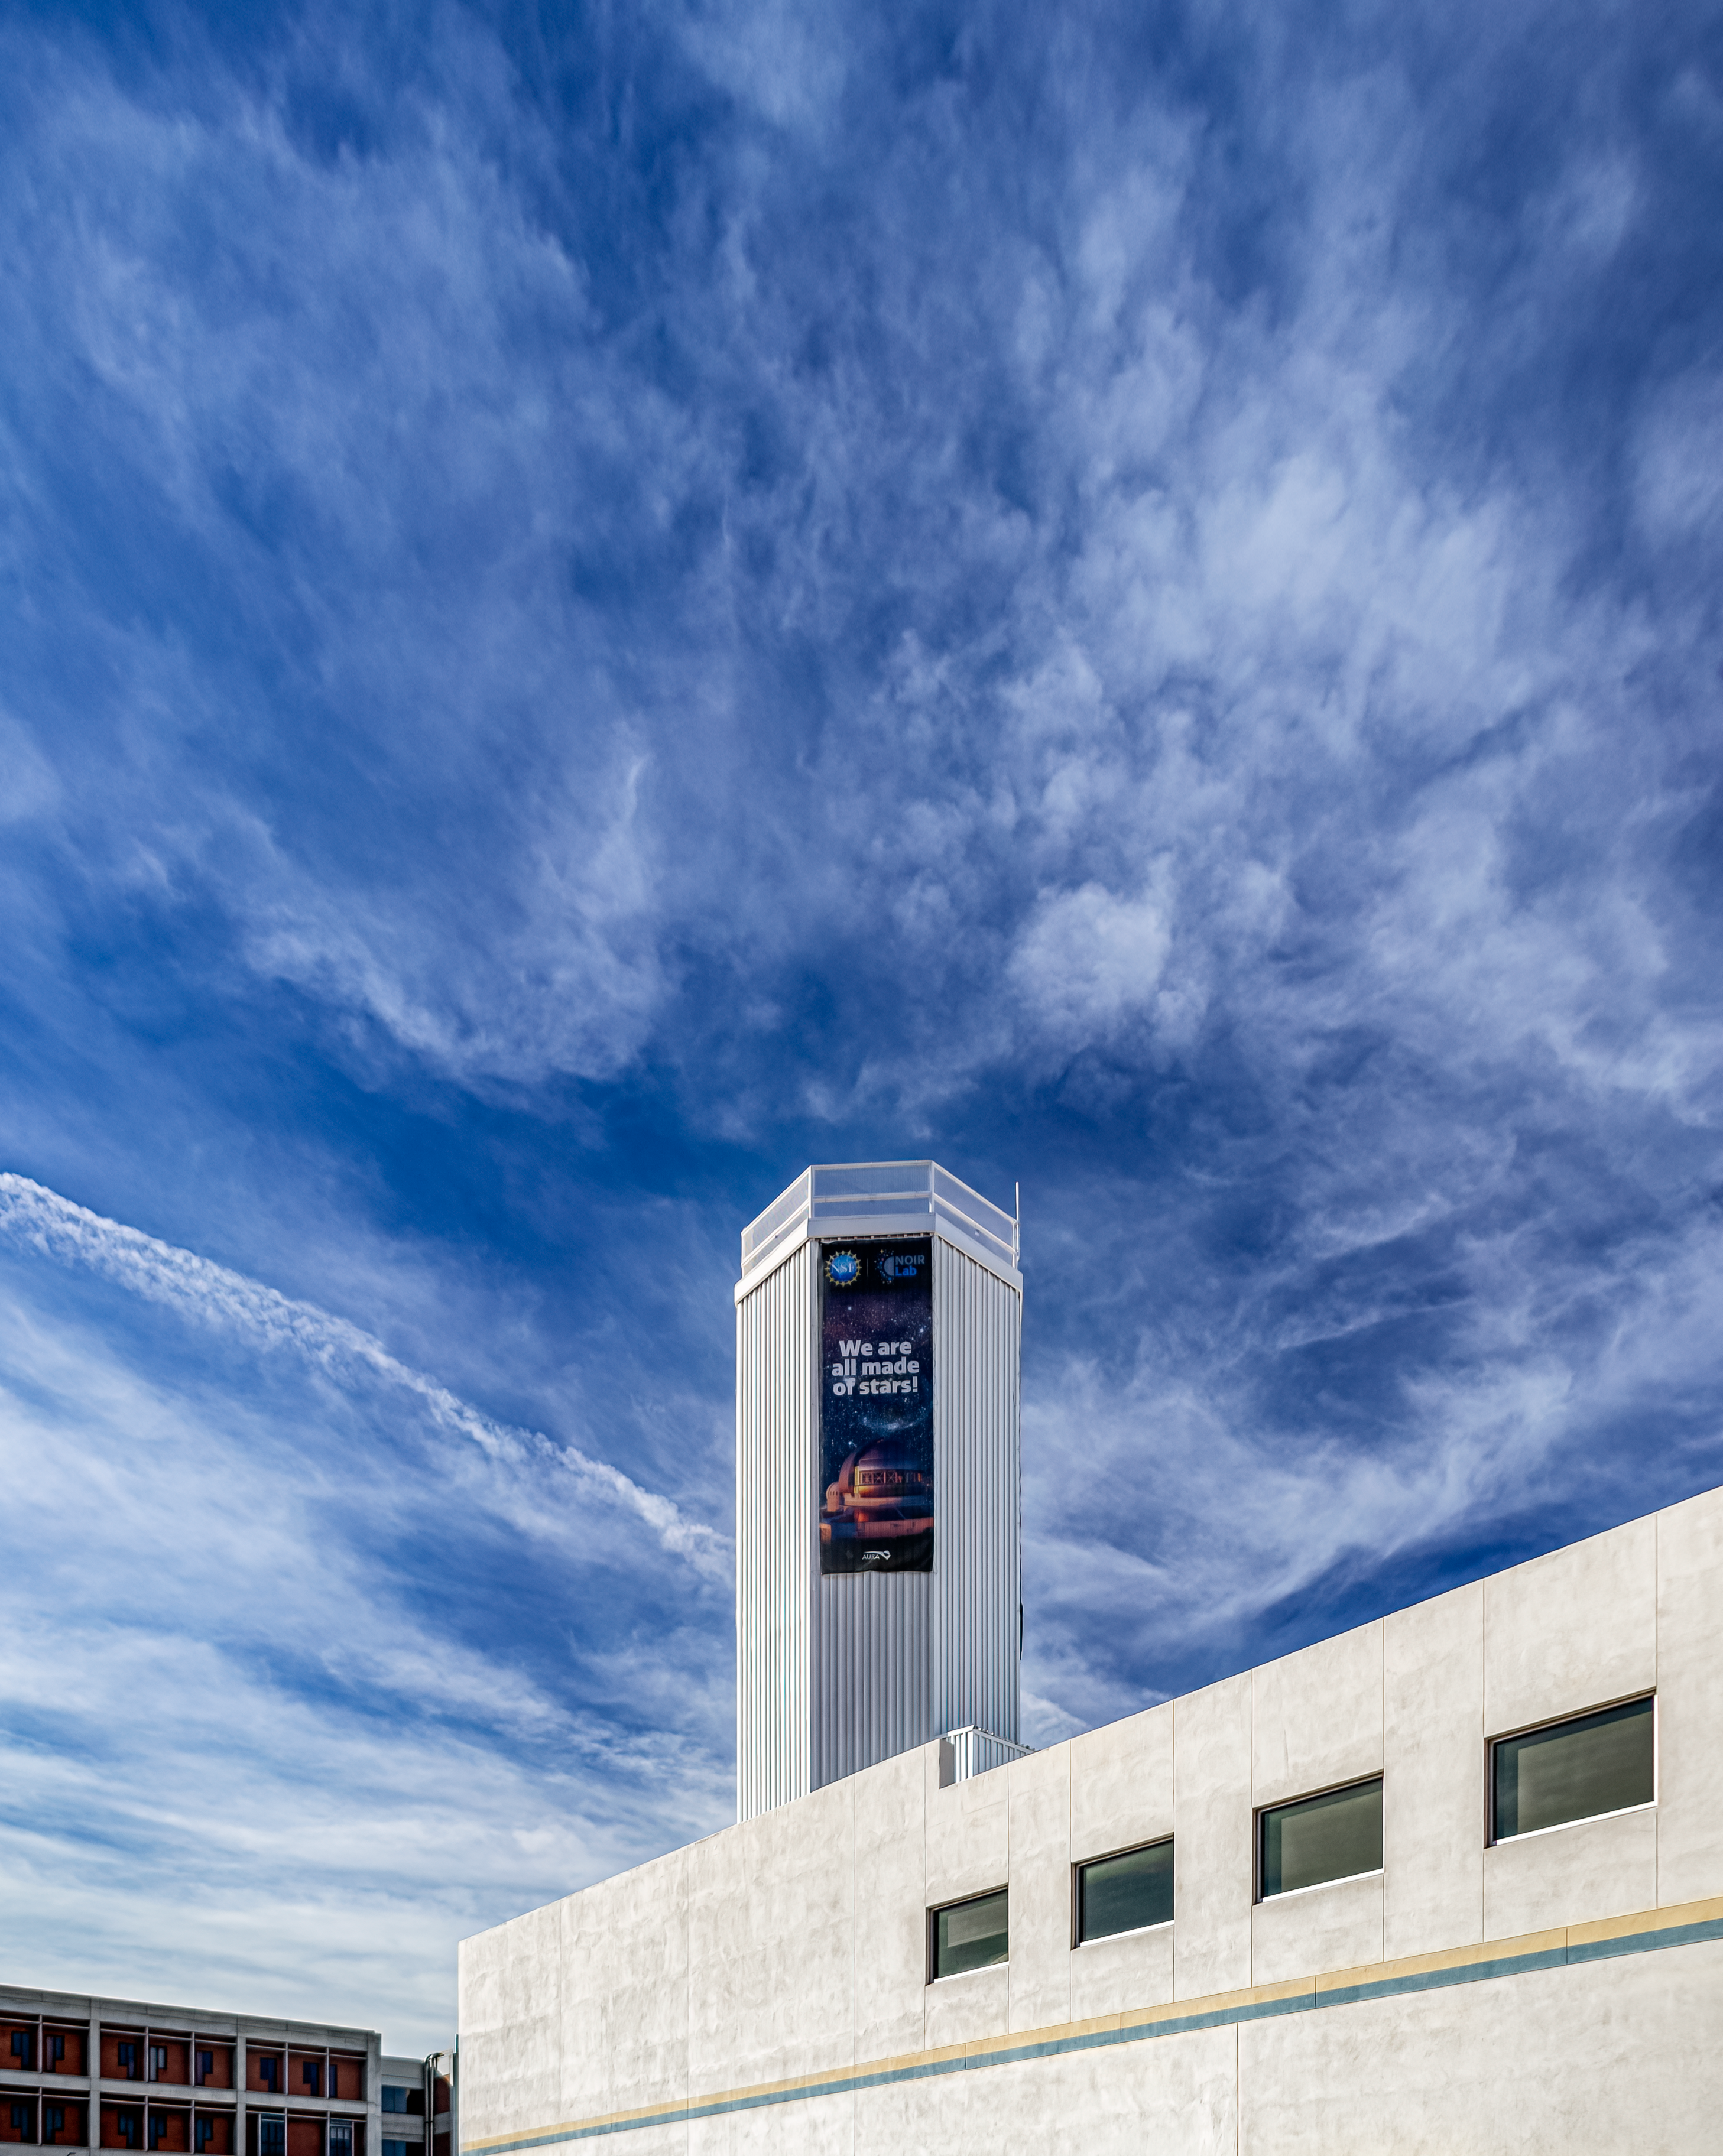

NOIRLab HQ Optical Test Tower

The Optical Test Tower above one of the parking lots at NOIRLab Headquarters in Tucson, Arizona.

Credit: NOIRLab/NSF/AURA/P. Horálek